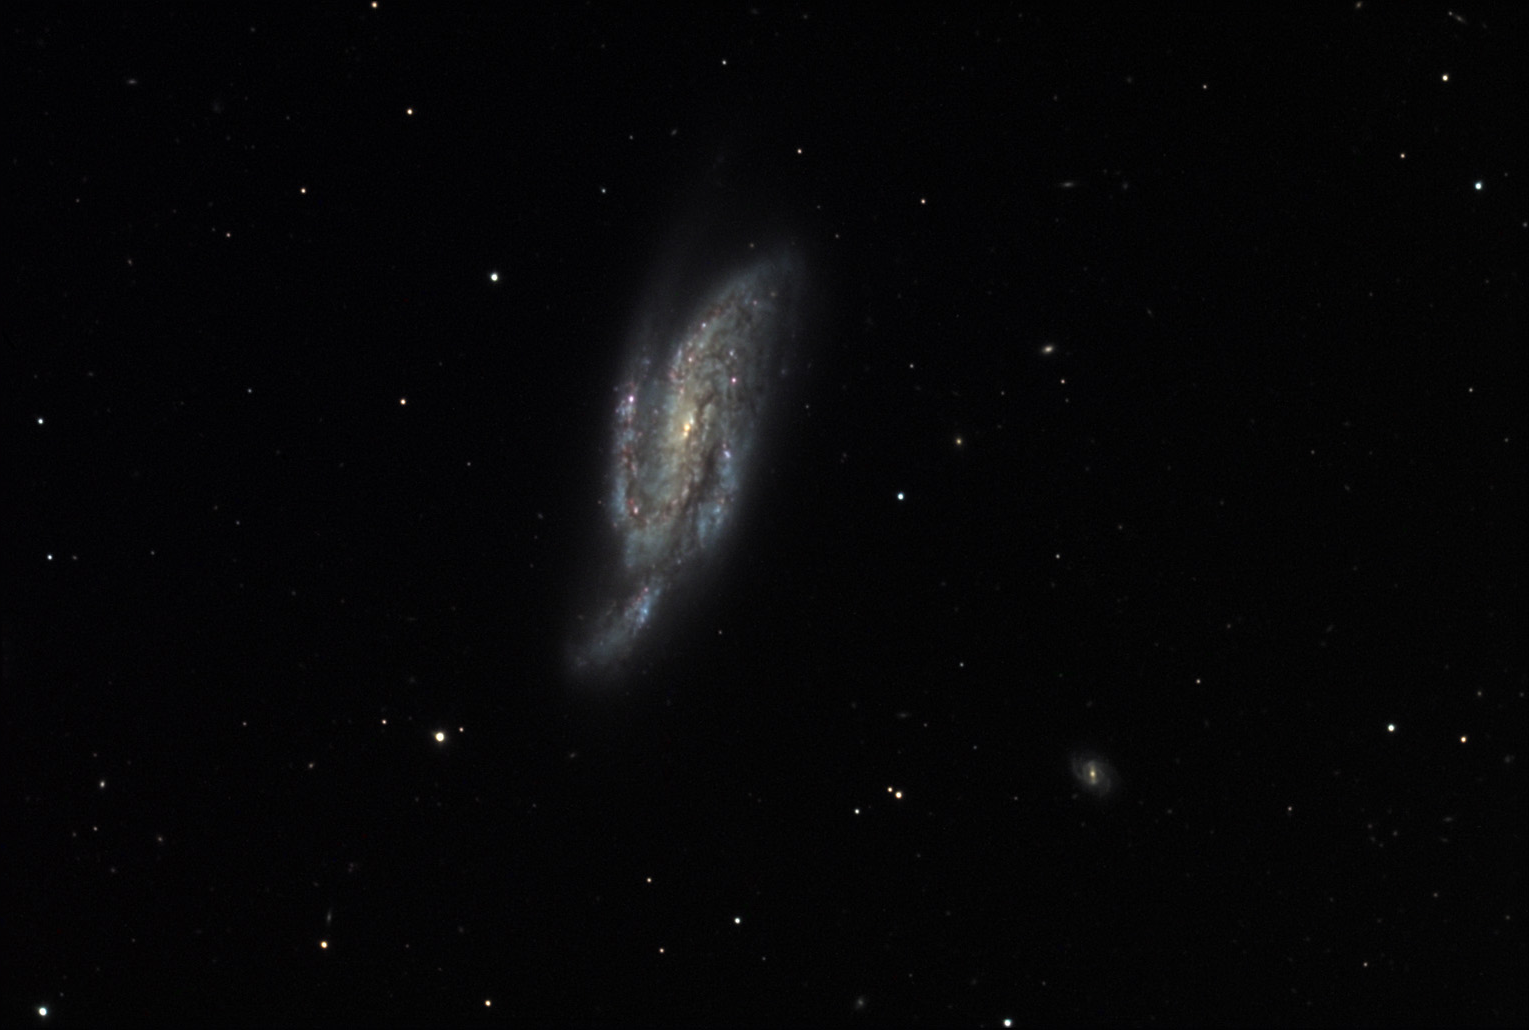

NGC 4088

This spiral galaxy is located about 50 million lightyears away in the constellation Ursa Major. It had the third brightest supernova to be detected in 2009. It is part of a group of up to 50 other galaxies.

This image was taken as part of Advanced Observing Program (AOP) program at Kitt Peak Visitor Center during 2014.

Credit: KPNO/NOIRLab/NSF/AURA/Bonnie Fisher and Mike Shade/Adam Block